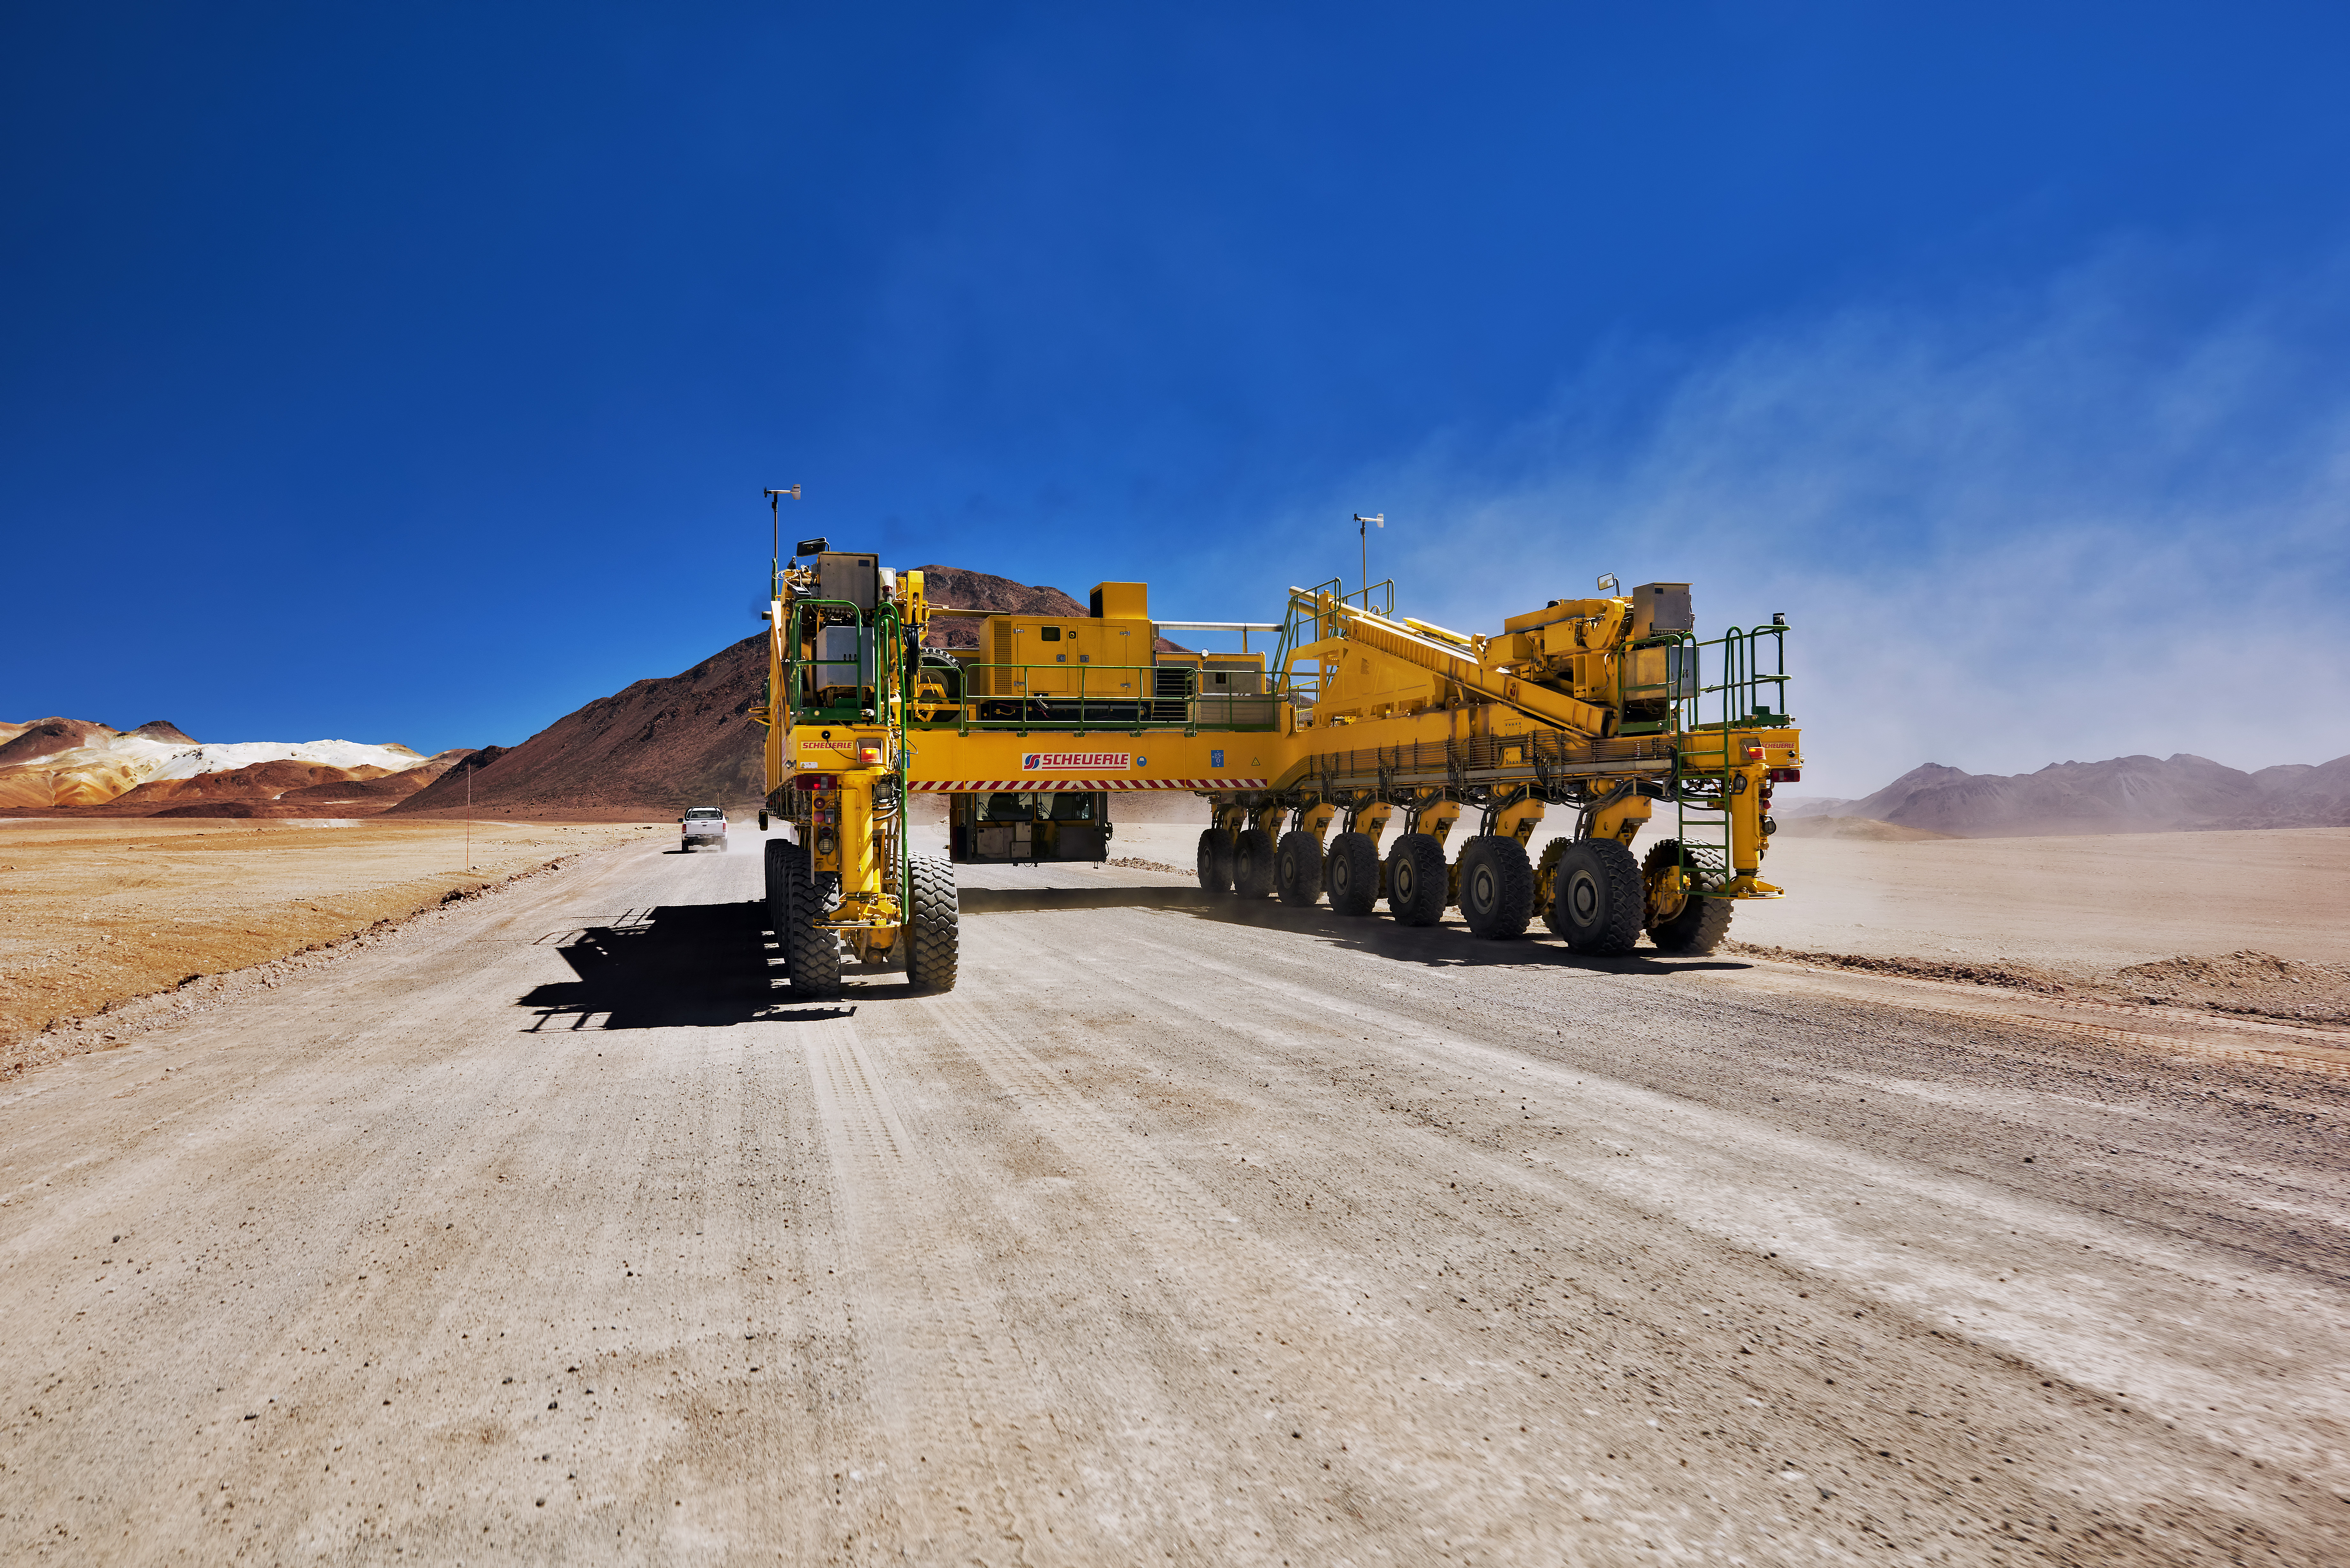

One of the ALMA transporters

One of the ALMA transporters moves along a dirt track cutting across the Chajnantor plateau. Even without an antenna on its back, this enormous piece of equipment weighs 130 tonnes.

Credit: Enrico Sacchetti (ESO)